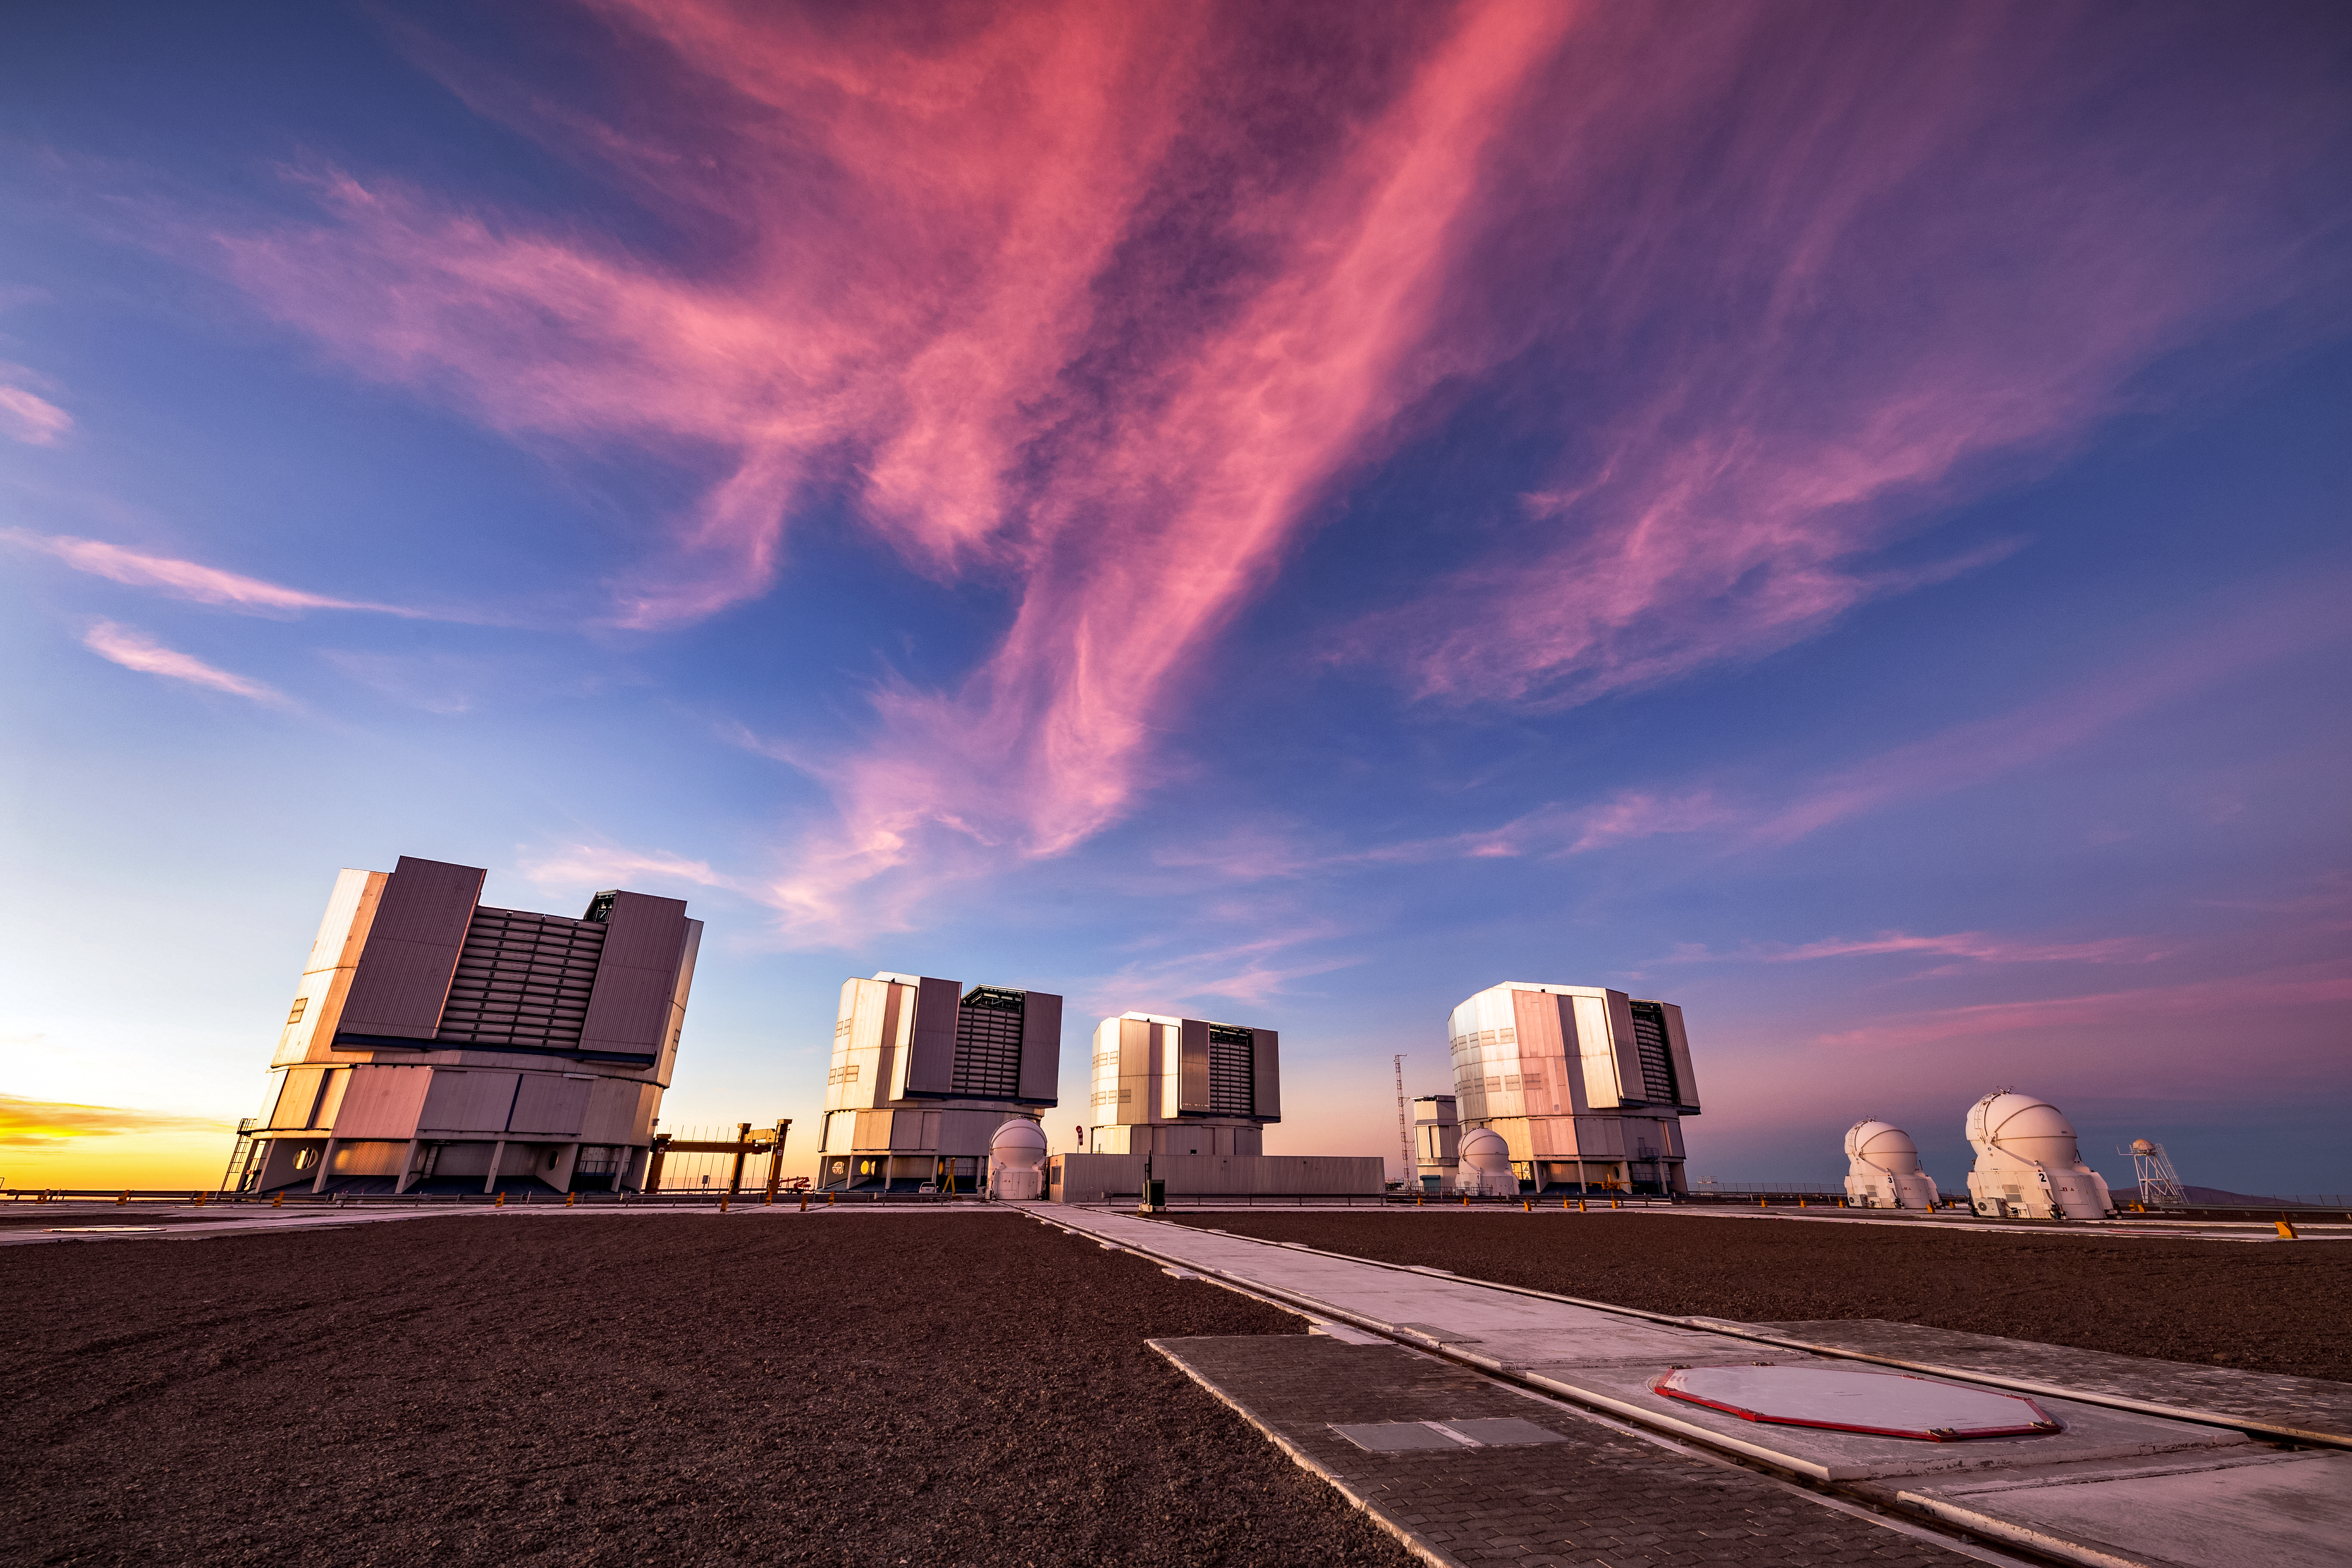

The VLT at sunset

The Very Large Telescope (VLT) is located at Paranal Observatory in the remote Atacama Desert of northern Chile. The VLT is one of the most advanced ground-based telescopes on Earth.

Credit: ESO/S. Goebel